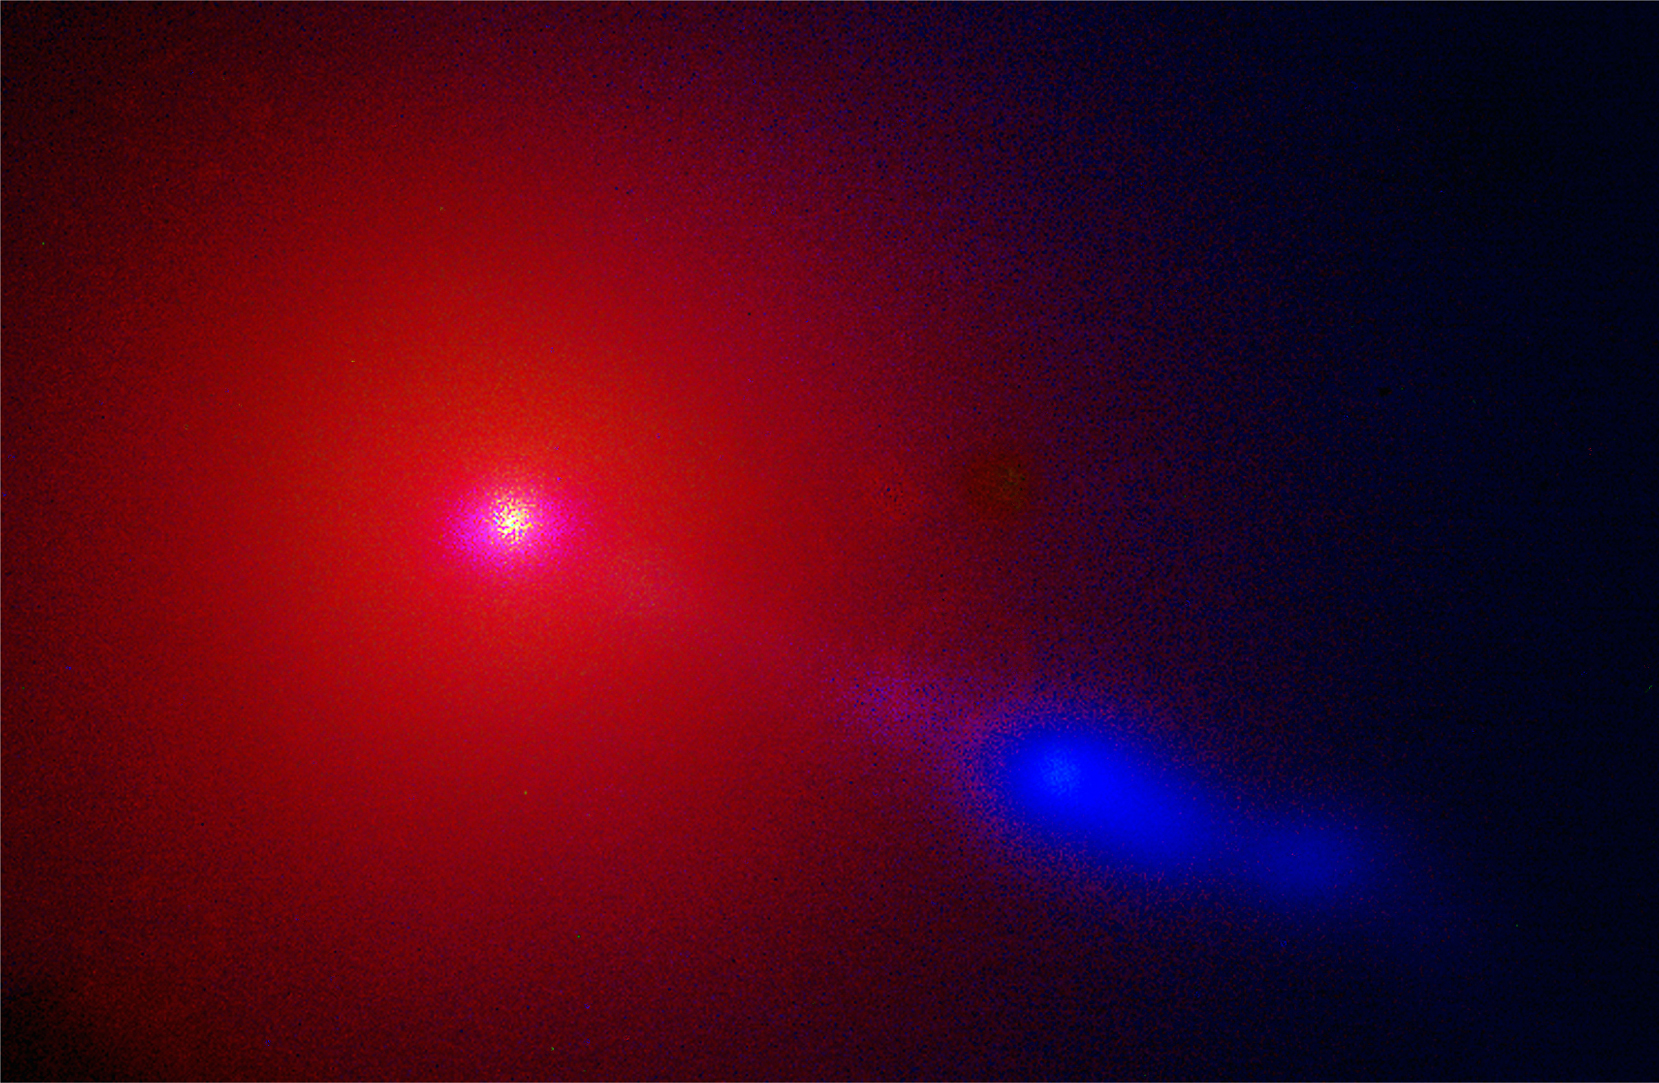

The energetic jet in Messier 87

Messier 87 (NGC 4486) is a giant elliptical galaxy that harbours an active nucleus in its centre. The central black hole is fed by a small gas disk, and it powers a highly collimated, energetic jet that penetrates the inner part of the galaxy.

As a typical elliptical galaxy, it primarily contains old, fairly cold stars - they cause the reddish colour of the galaxy in this colour image. The powerful jet, however, is extremely energetic and emits much of its energy in the blue and ultraviolet parts of the spectrum. The jet, therefore, appears bright blue in comparison.

This image is a colour composite of three images taken in ultraviolet, blue, and visible light (U, B and V filtres) during the night of May 25 - 26, 1998. In reality, the bright blue colour of the jet corresponds to ultraviolet radiation.

The atmospheric conditions were less than optimal during this exposure.

Credit: ESO